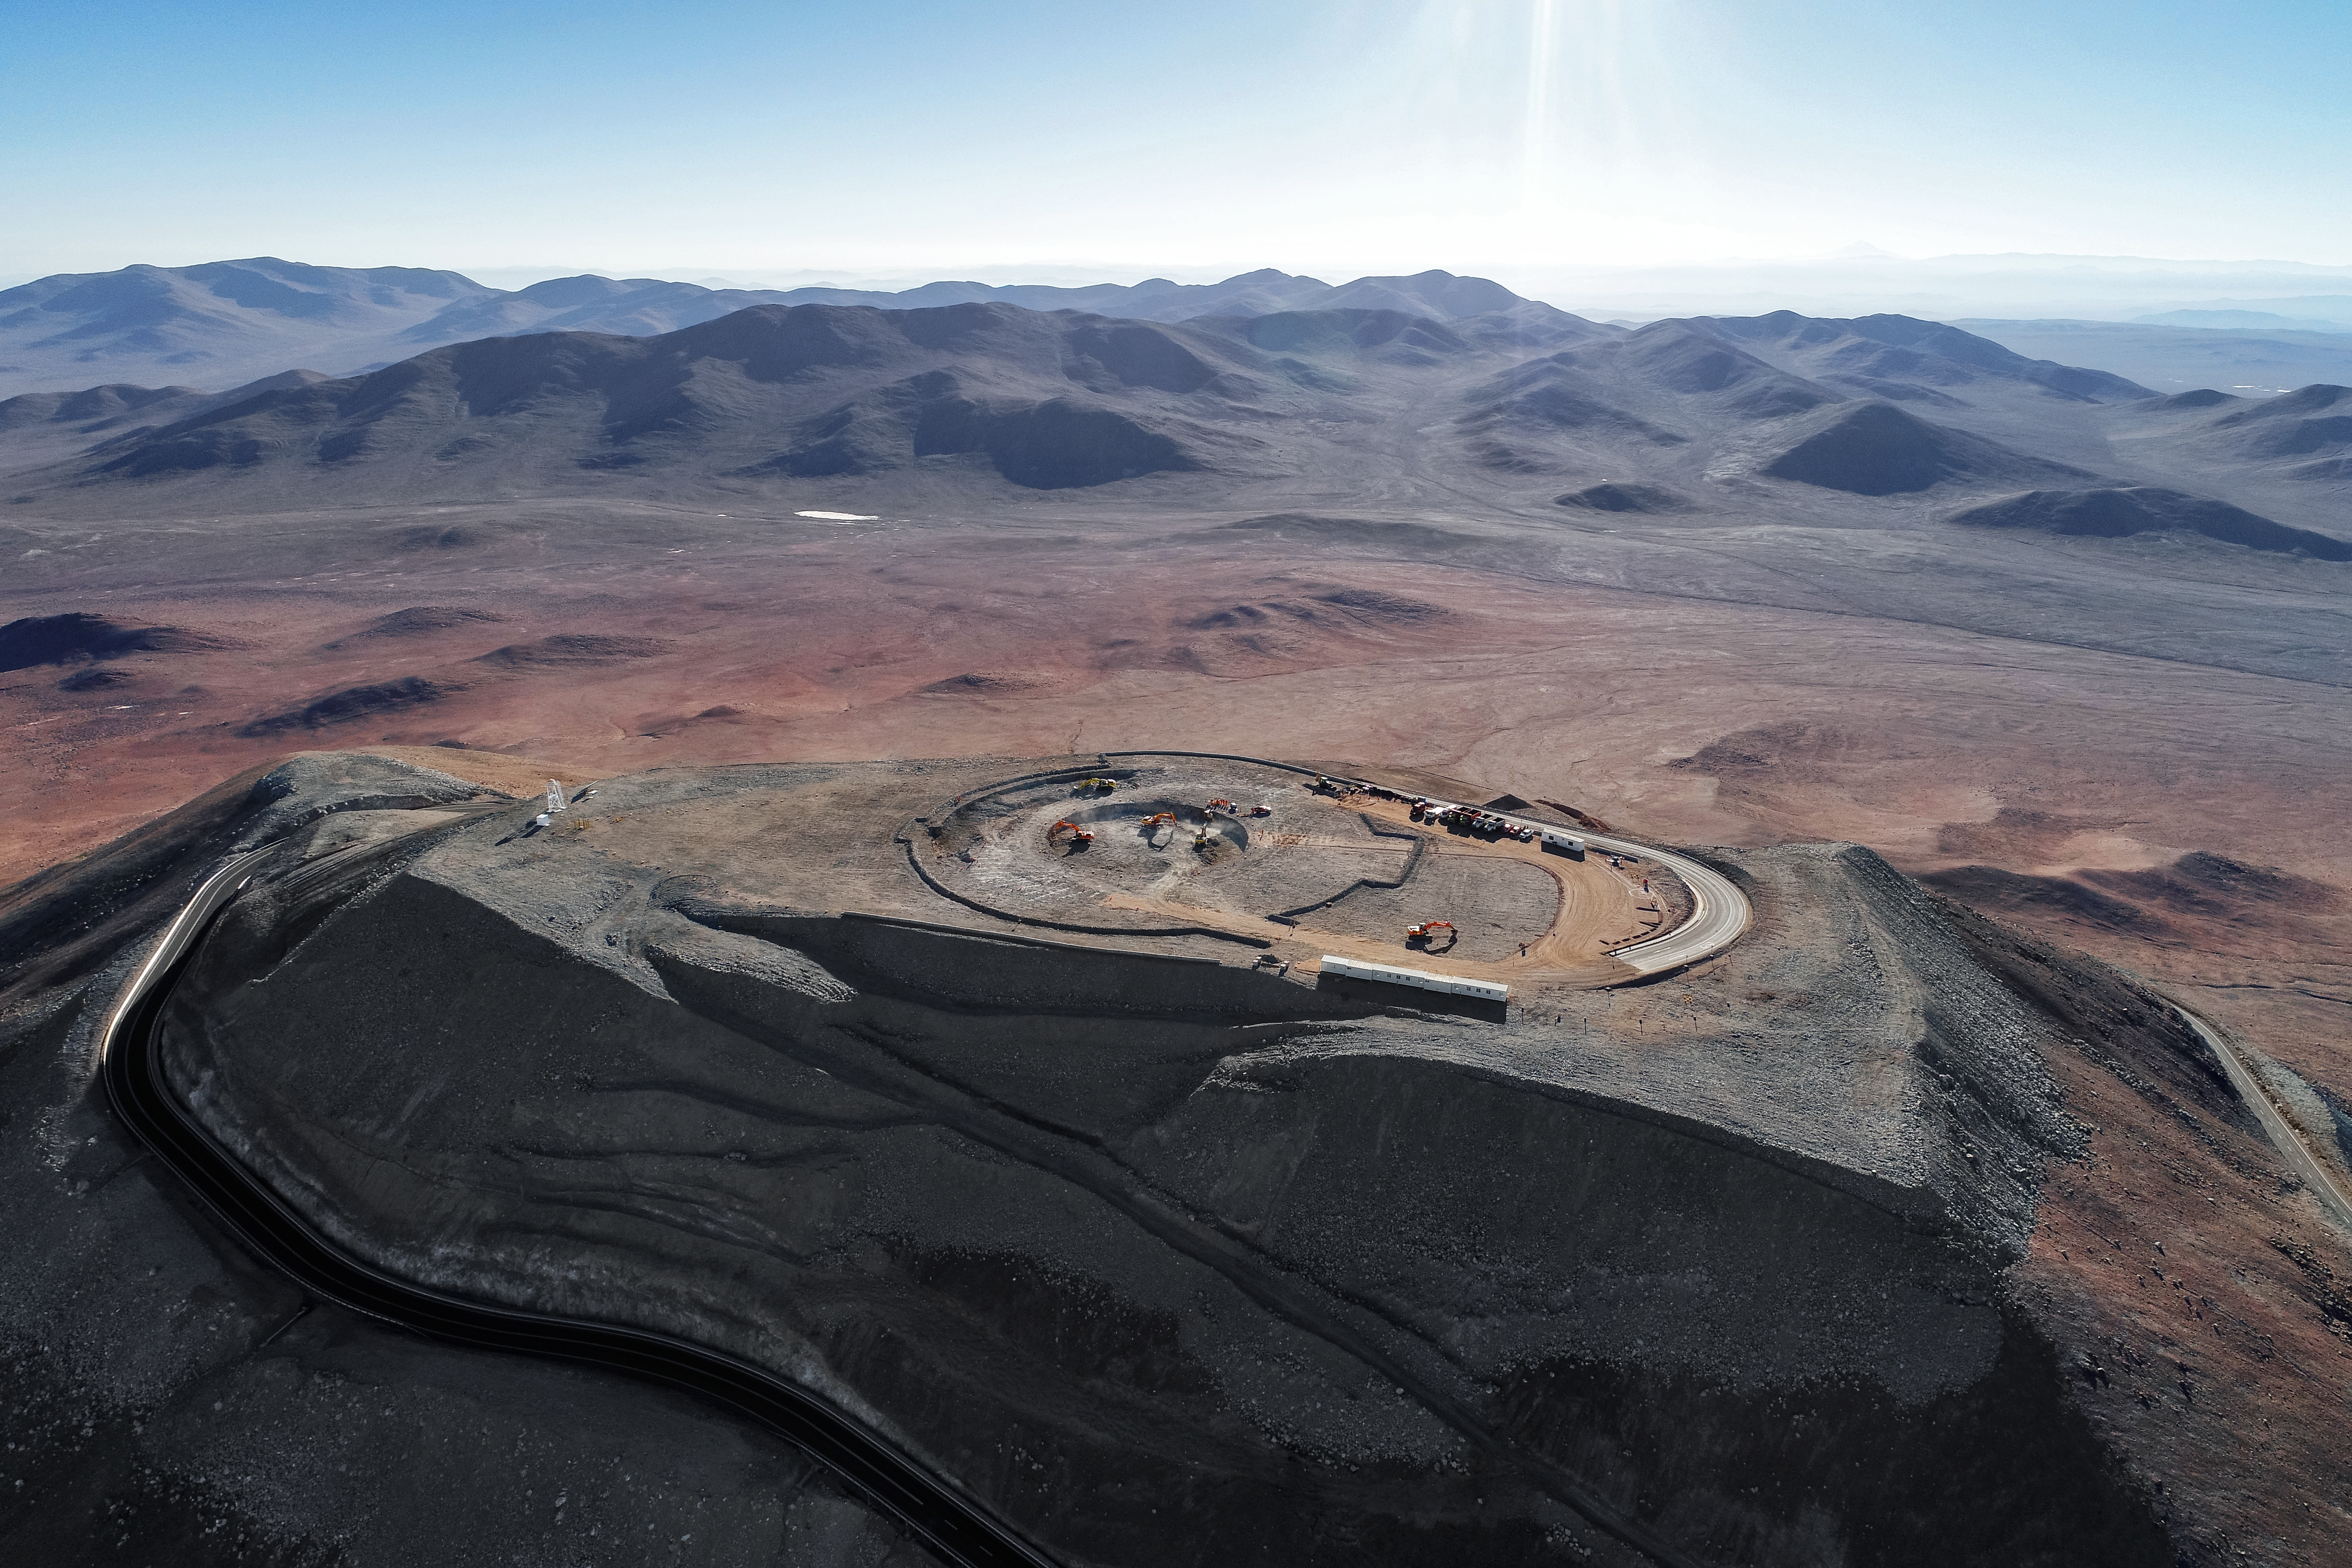

From Earth to the skies

Construction site of the Extremely Large Telescope.

Credit: G. Hüdepohl (atacamaphoto.com)/ESO